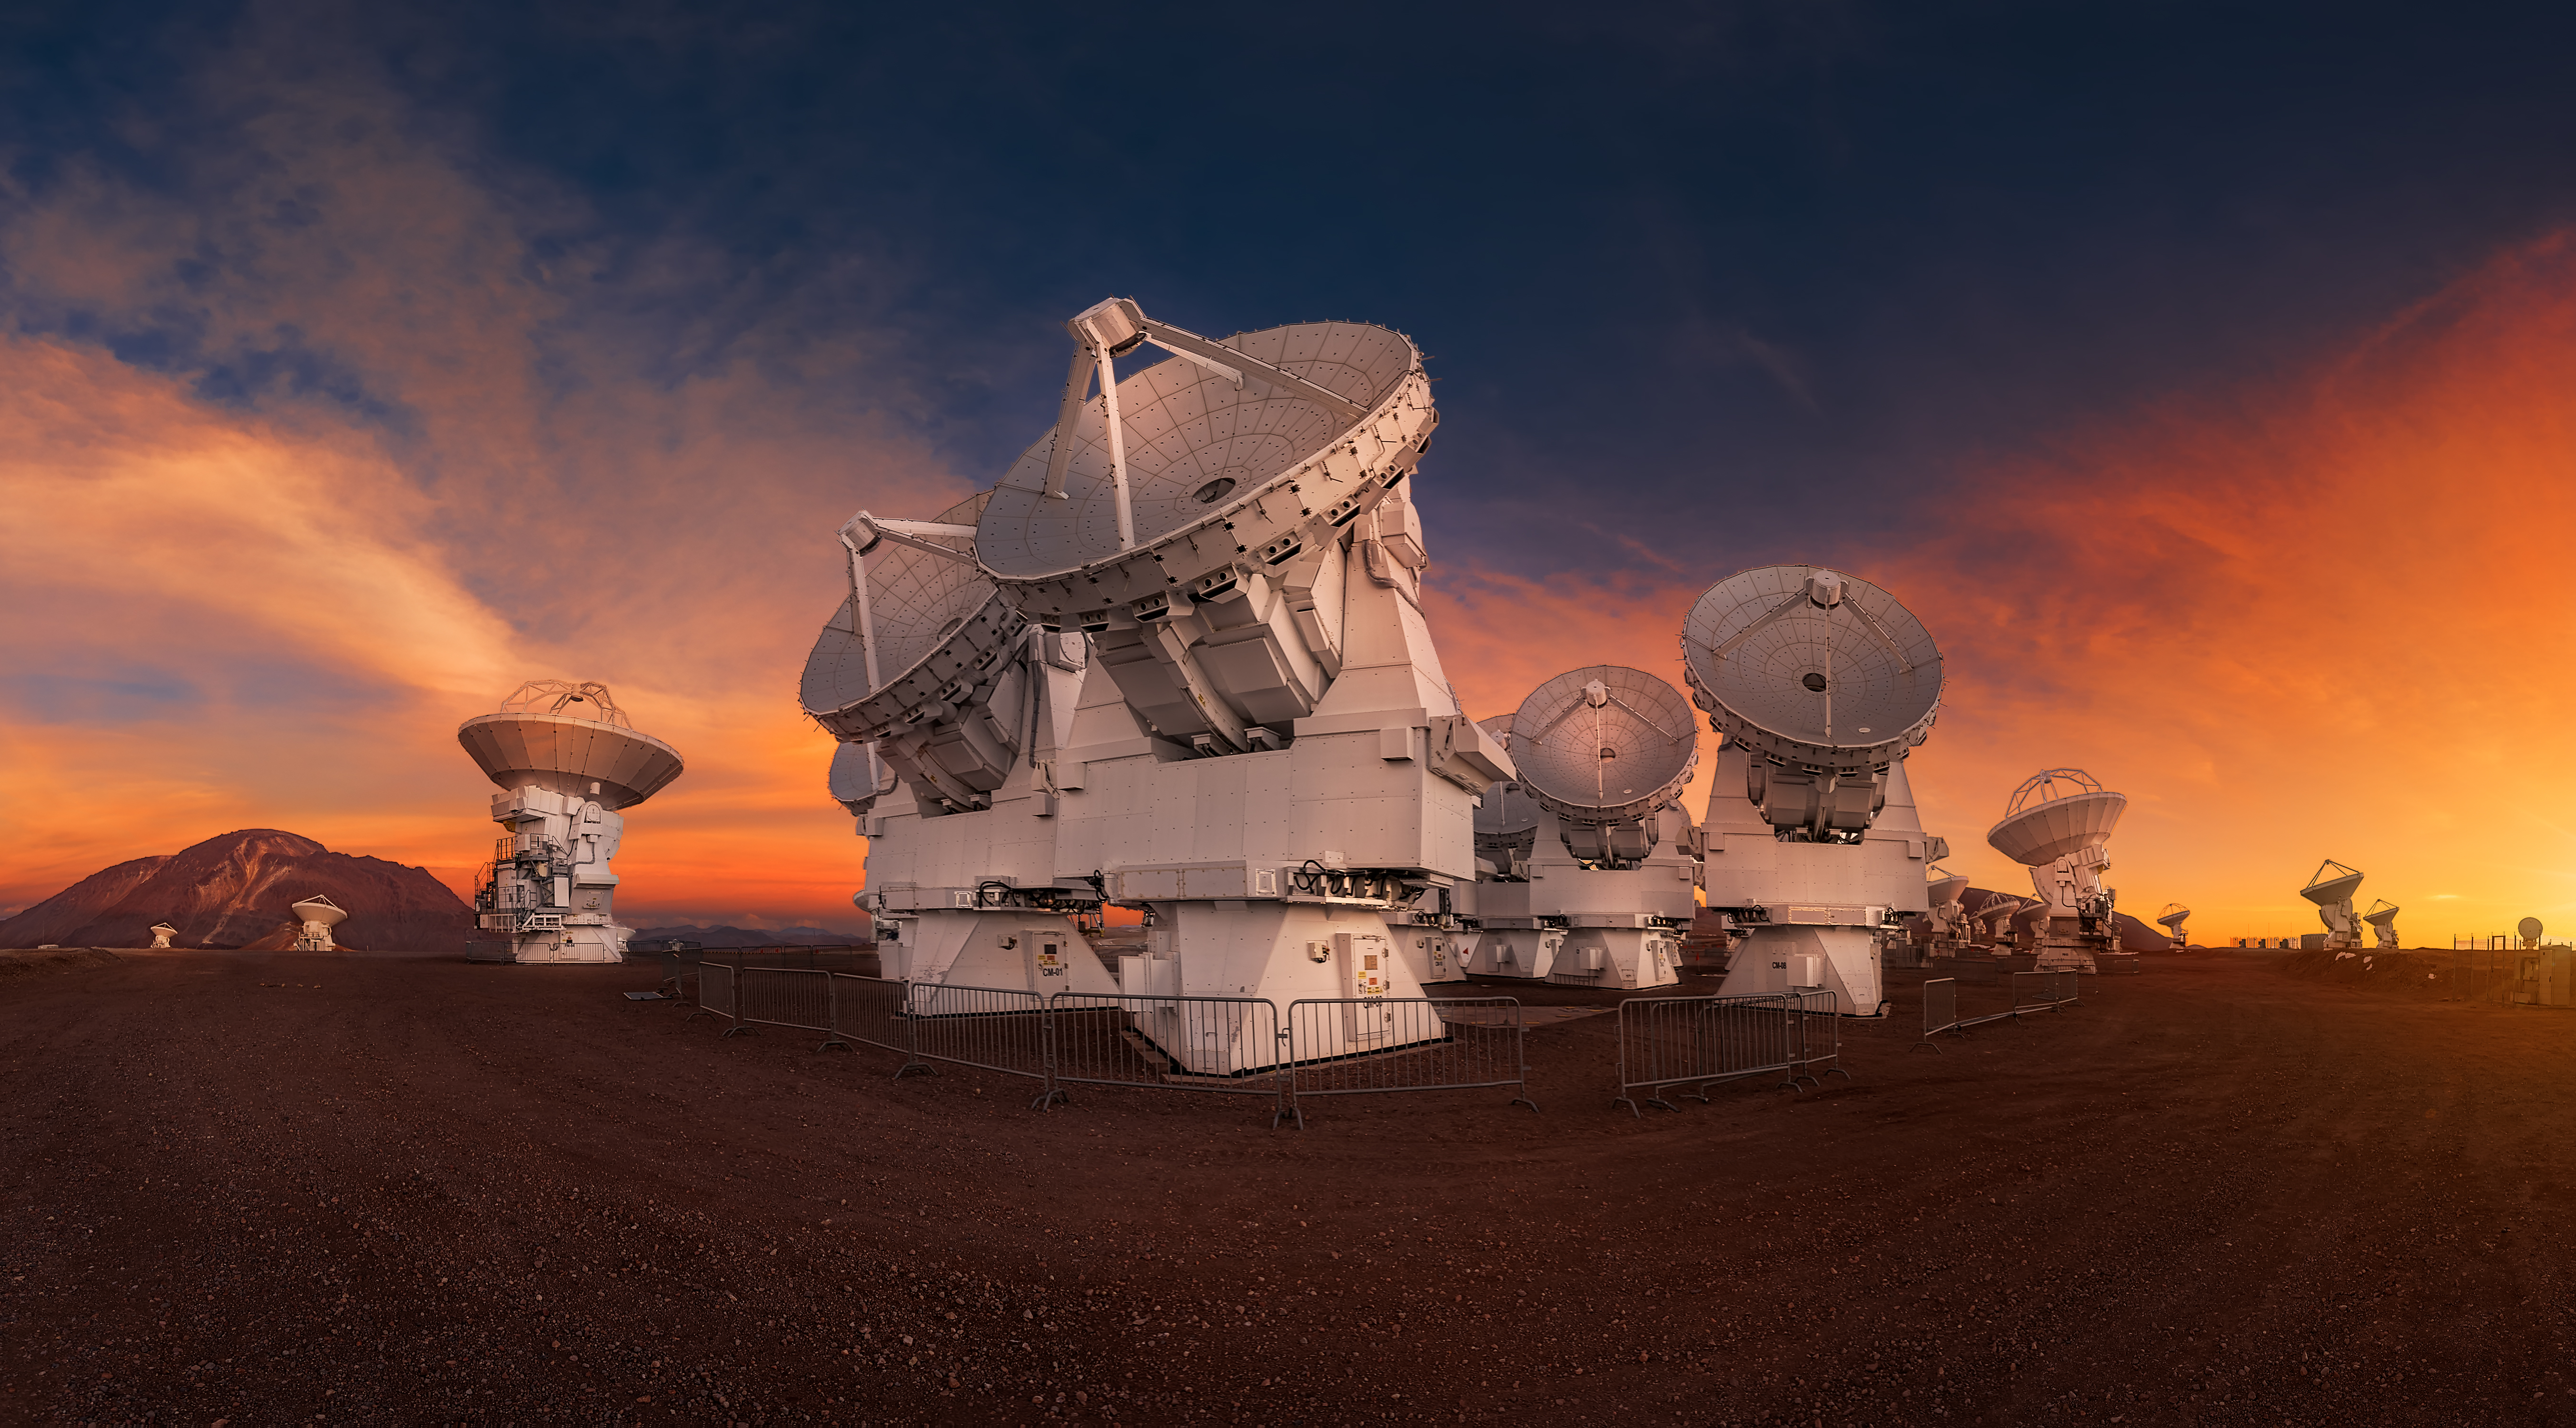

A beautiful panoramic view

A beautiful panoramic view of the central cluster. In the foreground, the "smaller" 7m Japanese antennas.

Credit: ALMA (ESO/NAOJ/NRAO)